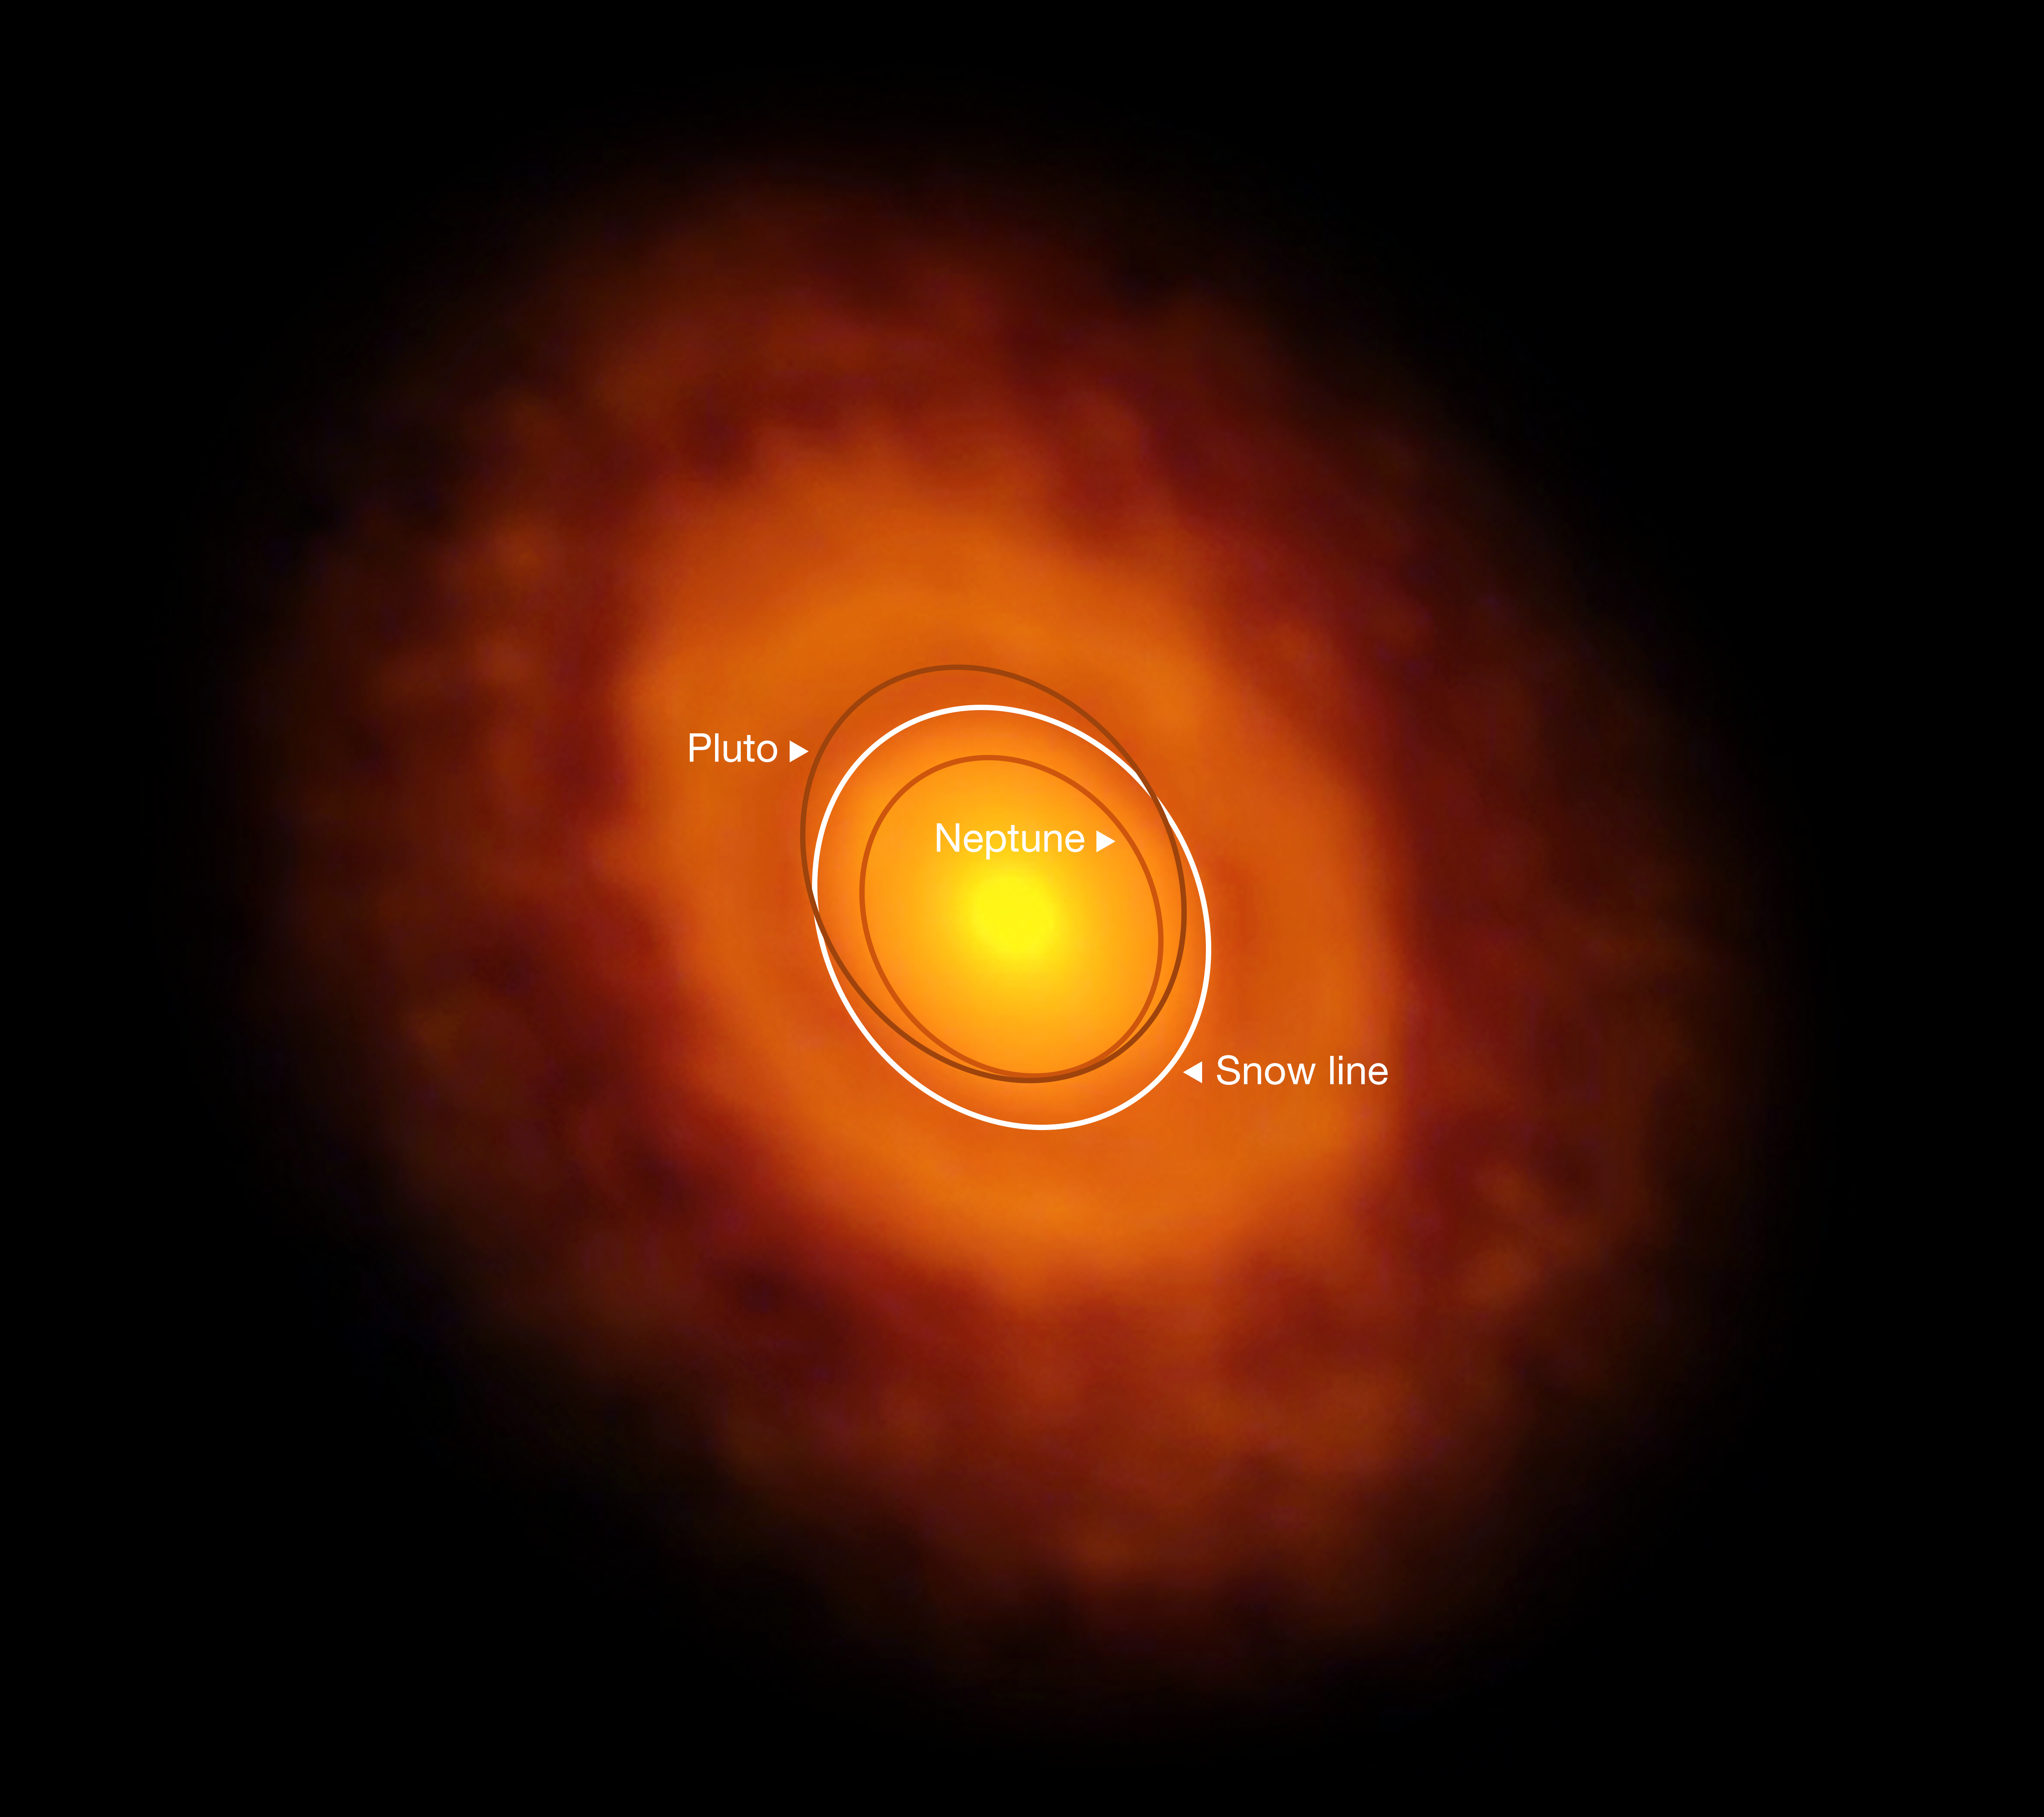

ALMA image of the protoplanetary disc around V883 Orionis (annotated)

This image of the planet-forming disc around the young star V883 Orionis was obtained by ALMA in long-baseline mode. This star is currently in outburst, which has pushed the water snow line further from the star and allowed it to be detected for the first time. The dark ring midway through the disc is the water snowline, the point from the star where the temperature and pressure dip low enough for water ice to form.

The orbits of the planet Neptune and dwarf planet Pluto in our Solar System are shown for scale.

Credit: ALMA (ESO/NAOJ/NRAO)/L. Cieza